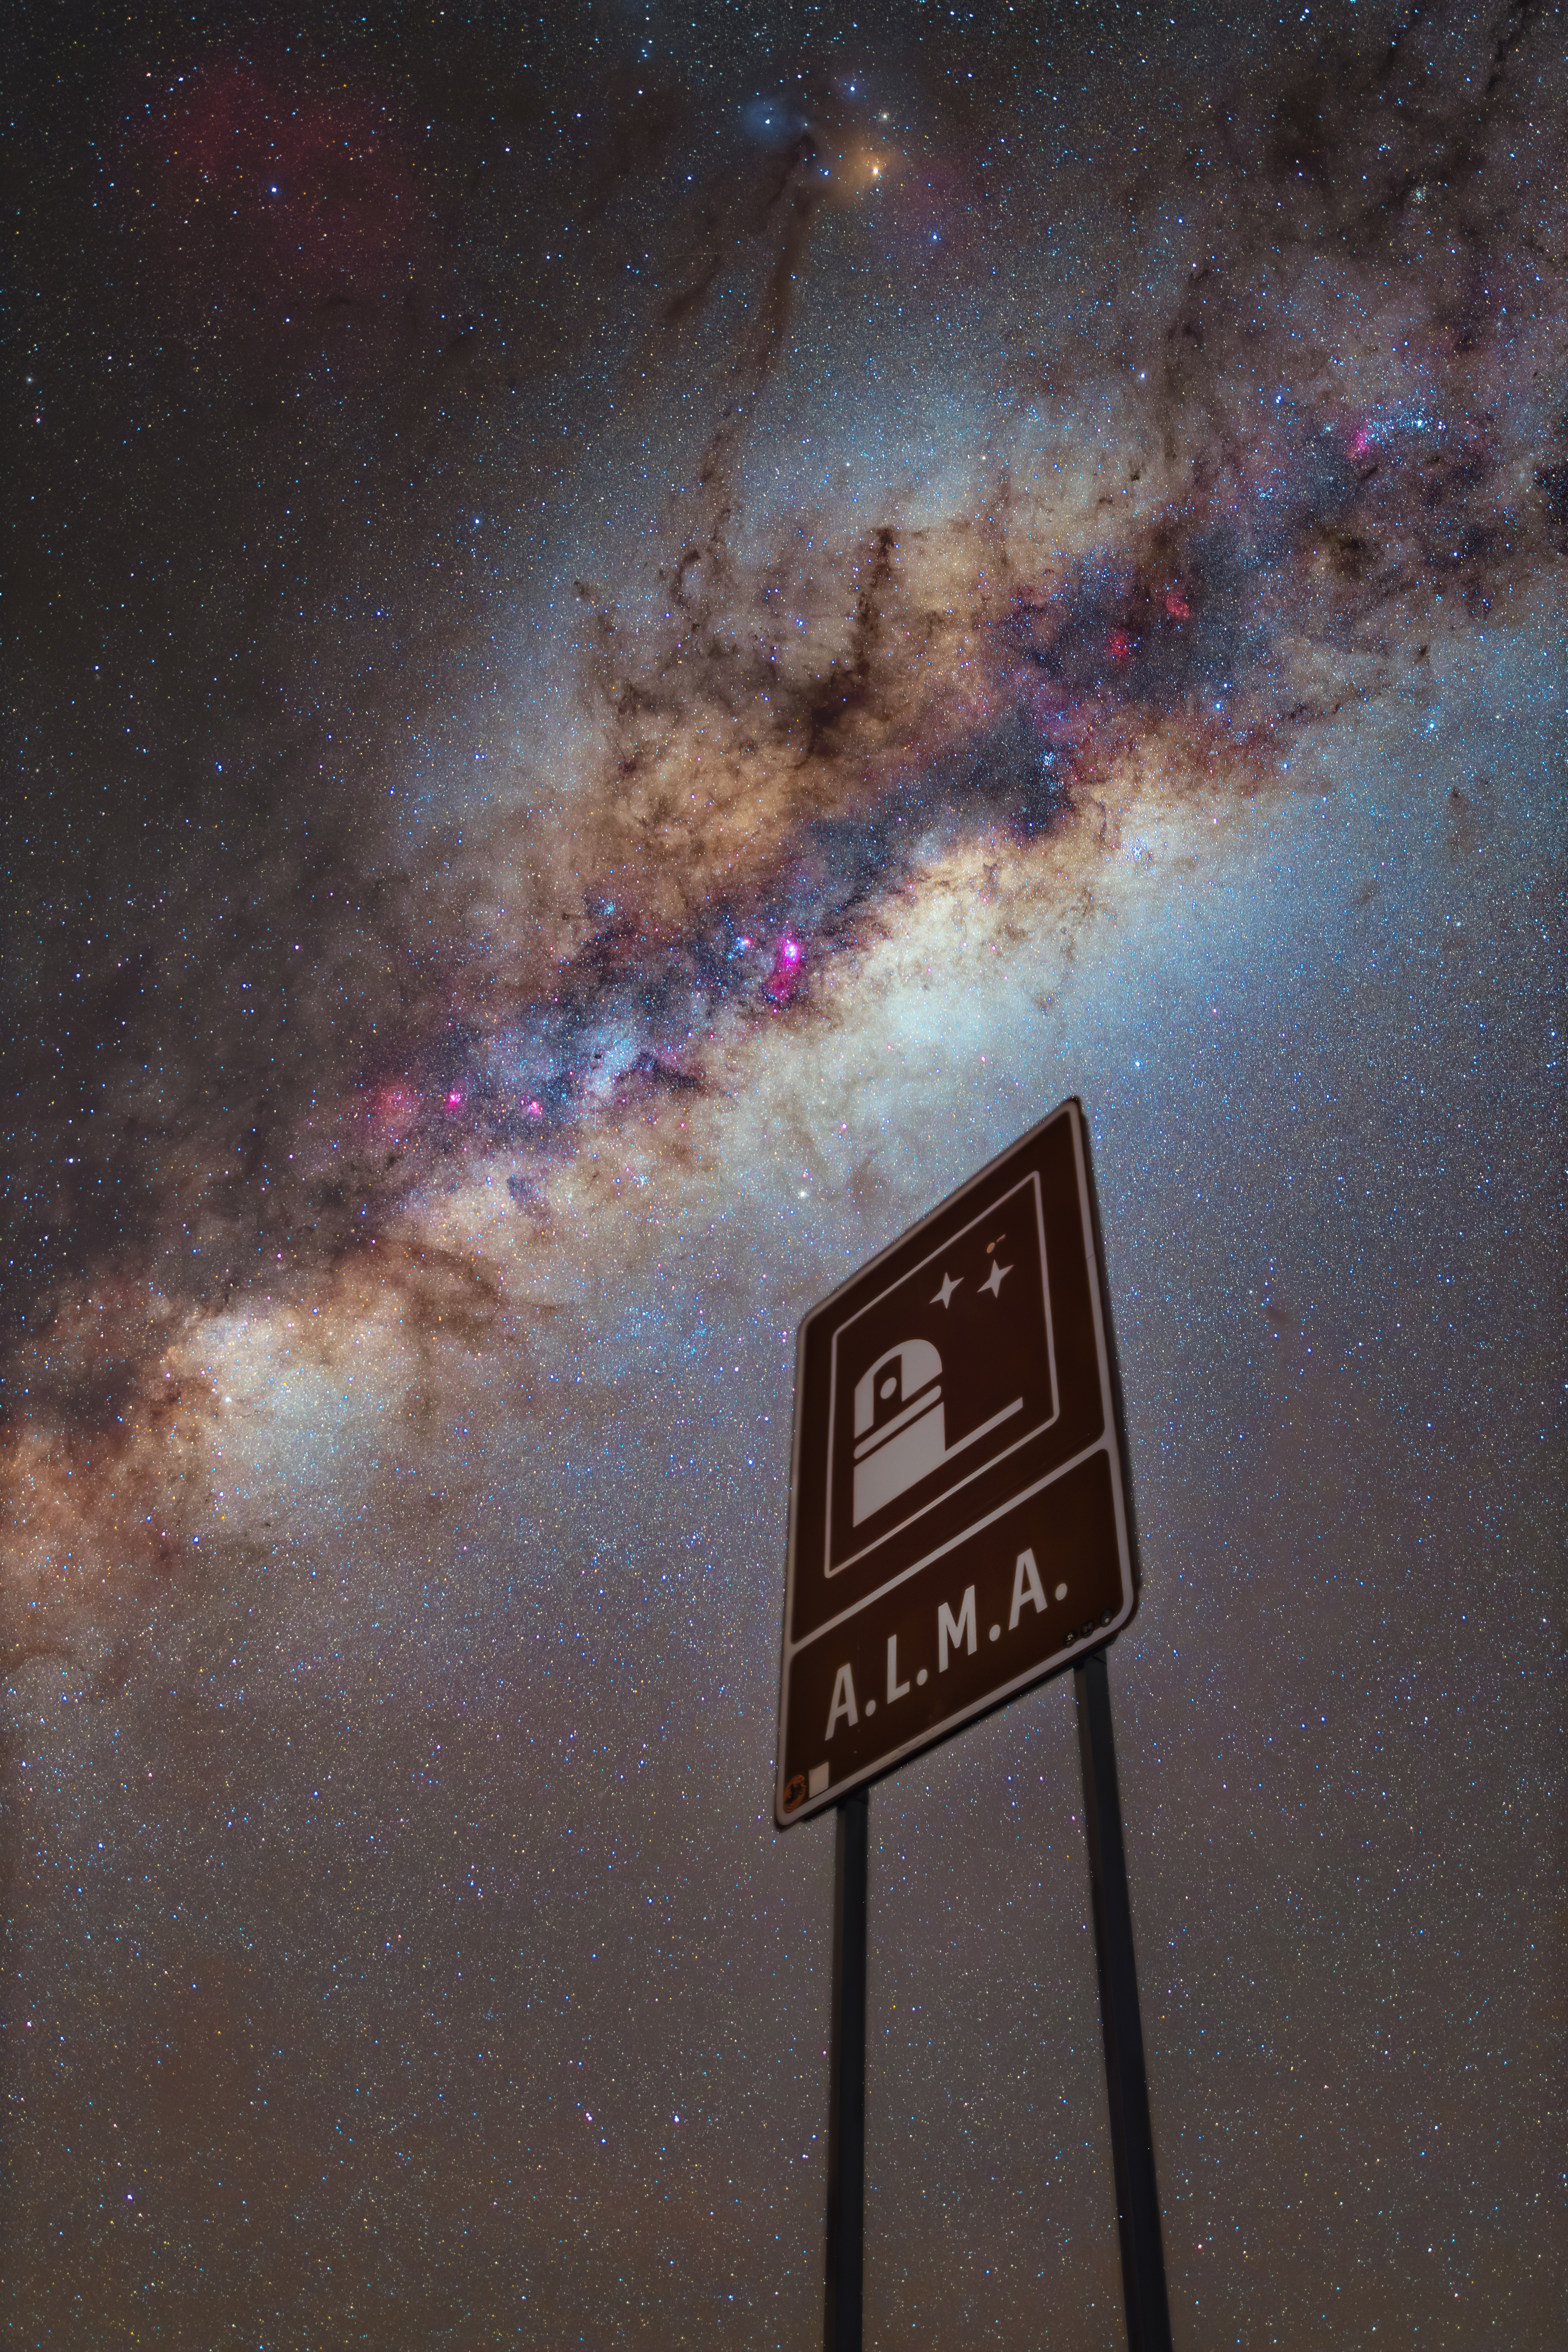

Gateway to the Milky Way

At first glance, it may look as though we’re about to enter the Milky Way. However, today’s Picture of the Week actually features the road sign indicating the entrance to the ALMA Observatory, in Chile’s Atacama Desert. The Atacama Large Millimeter/submillimeter Array (ALMA), which is operated by ESO together with international partners, studies the light from the coldest corners of the Universe.

Water vapour in Earth’s atmosphere readily absorbs the millimetre and submillimetre wavelengths of radiation that ALMA observes. This is why ALMA is located in one of the driest and highest places on Earth, on the Chajnantor Plateau in the Andes, at an impressive altitude of 5000 metres.

ALMA has given us some of the most detailed images of our Milky Way, showing among other things filaments of dense clouds of gas and dust at its core. Unlike our eyes, or a camera like the one that took this photo, ALMA uses a technique called interferometry that allows us to see fine details of distant celestial objects. By combining the light captured with each of the 66 high-precision antennas in its array, ALMA works as a single telescope with a diameter equal to the farthest distance between antennas.

While not being able to physically reach the glowing band of our galaxy seen in this picture, images like the ones produced by ALMA are some of the closest "gateways” we have to admire the Milky Way and its constituents.

Credit: J. Looten/ESO